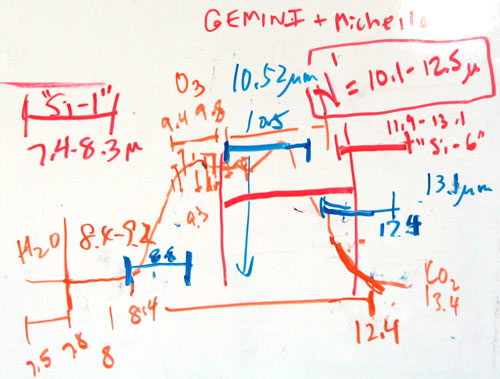

White Board modeling of the predicted mid infrared spectrum.

White Board modeling of the predicted mid infrared spectrum.

Credit: International Gemini Observatory/NOIRLab/NSF/AURA